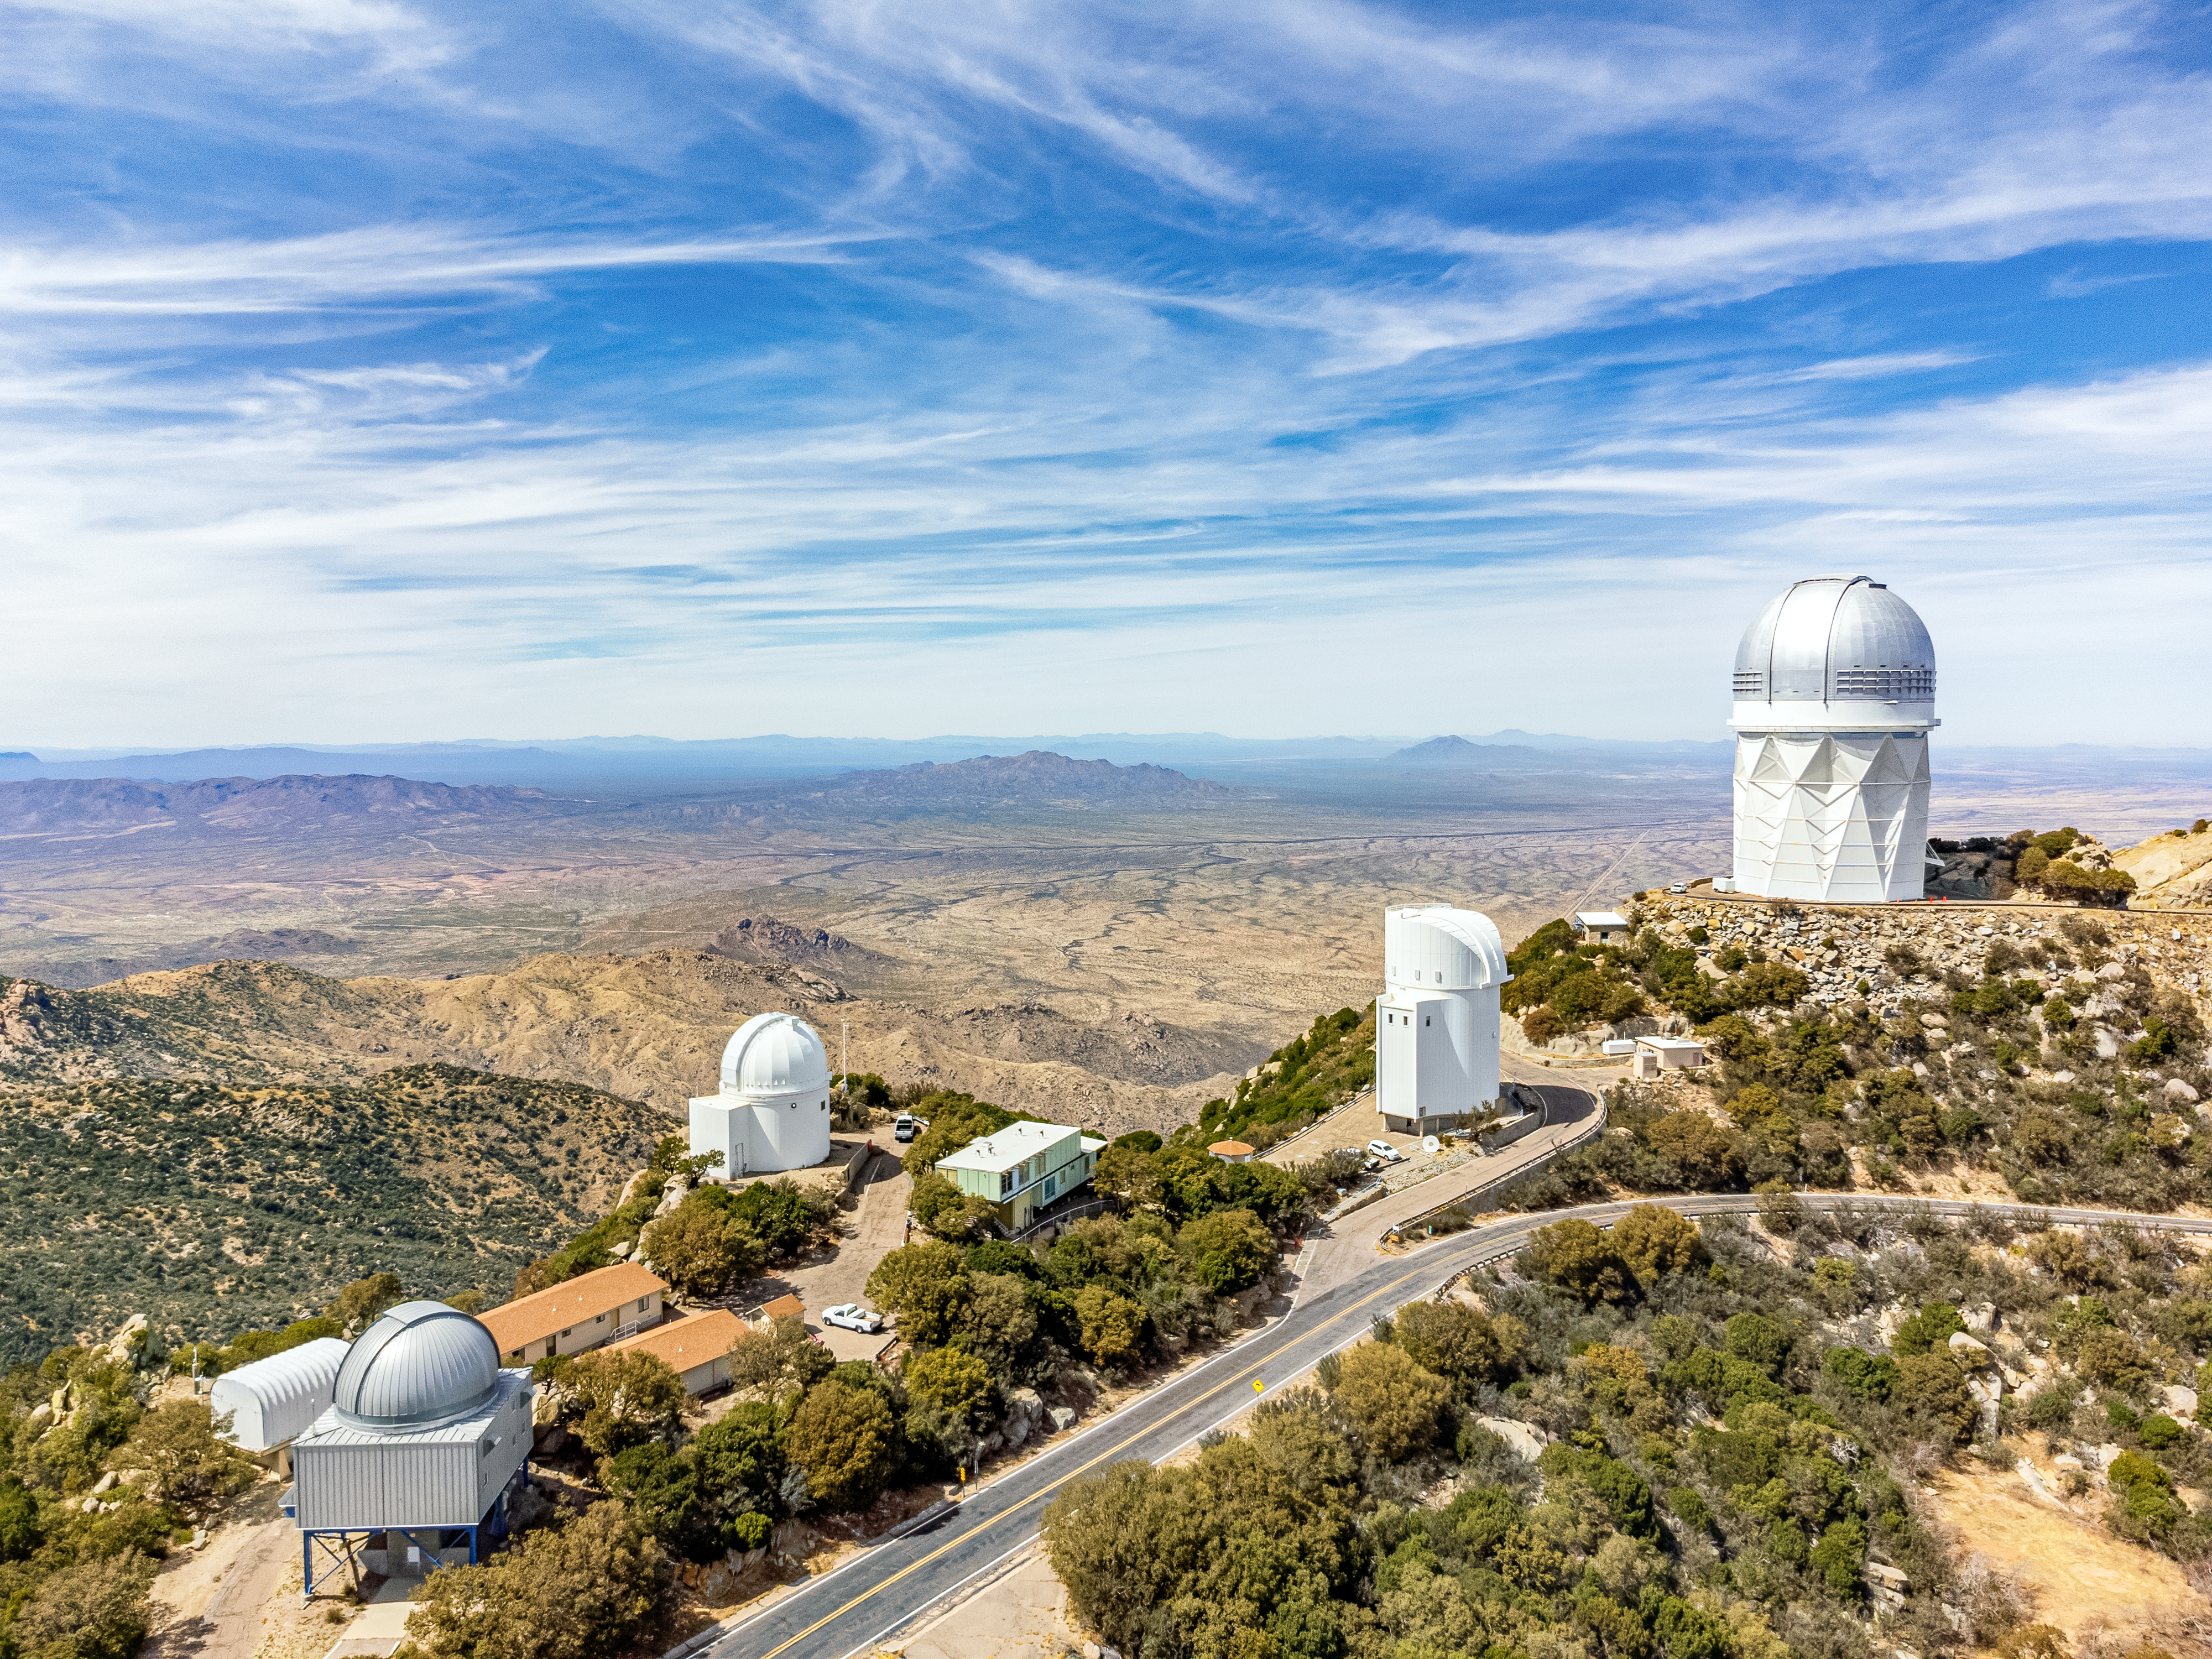

Kitt Peak National Observatory

Aerial view of the tenant telescopes at Kitt Peak National Observatory, a Program of NSF NOIRLab, including (left to right) the UA 1.8-meter Spacewatch Telescope, UA 0.9-meter Spacewatch Telescope, UA Bok 2.3-meter Telescope, and the Nicholas U. Mayall 4-meter Telescope.

Credit: KPNO/NOIRLab/NSF/AURA/T. Matsopoulos